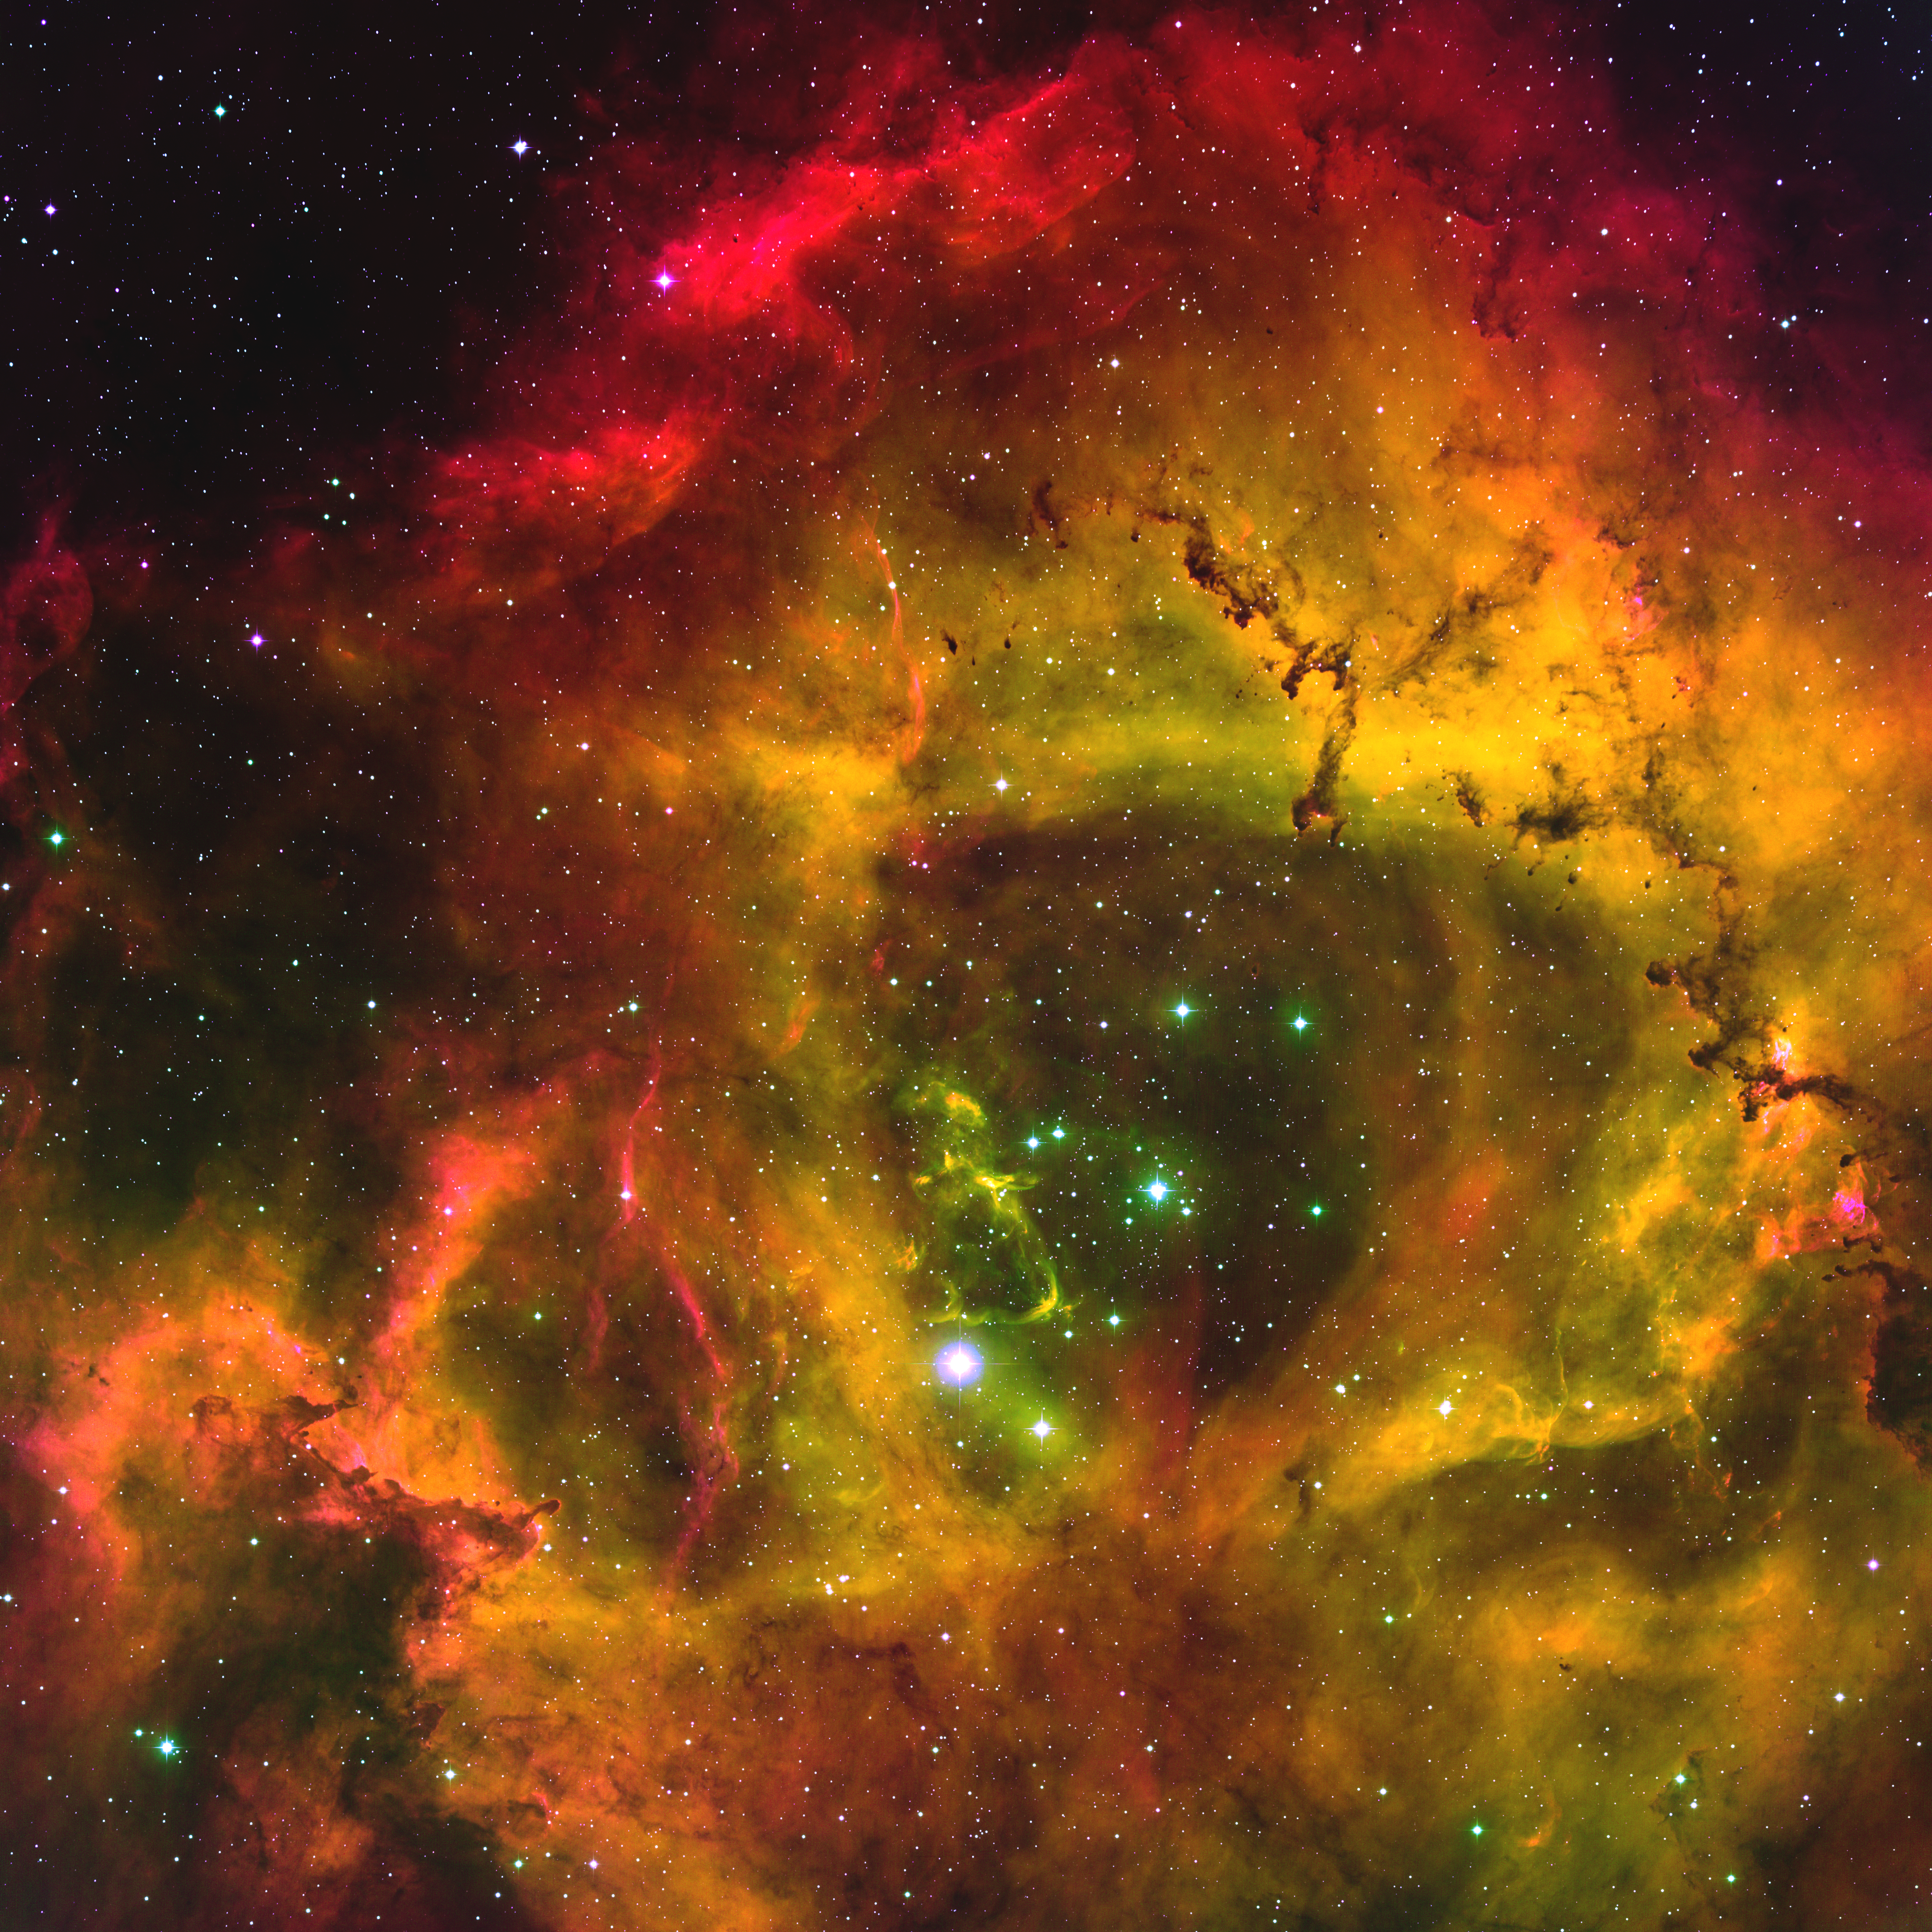

Rosette emission-line image

This stunning emission-line image of the Rosette nebula (NGC2237) has been re-processed in support of NOAO Press Release 04-03. The Rosette nebula is found in the constellation Monoceros (the Unicorn). This images was taken at the National Science Foundation's 0.9-m telescope on Kitt Peak with the Mosaic camera, and is presented here in false color (hydrogen alpha, OIII oxygen, and SII sulfur respectively red, green and blue, using five ten-minute exposures each). The Rosette is a prominent star formation region, glowing due to ultraviolet light from the young, hot, blue stars whose winds also cleared the central hole. It is enormously large on the sky, covering more than six times the area of the full moon. An approximately true color version at lower resolution from the Schmidt telescope is also available.

Credit: T. A. Rector/University of Alaska Anchorage, WIYN and NOIRLab/NSF/AURA